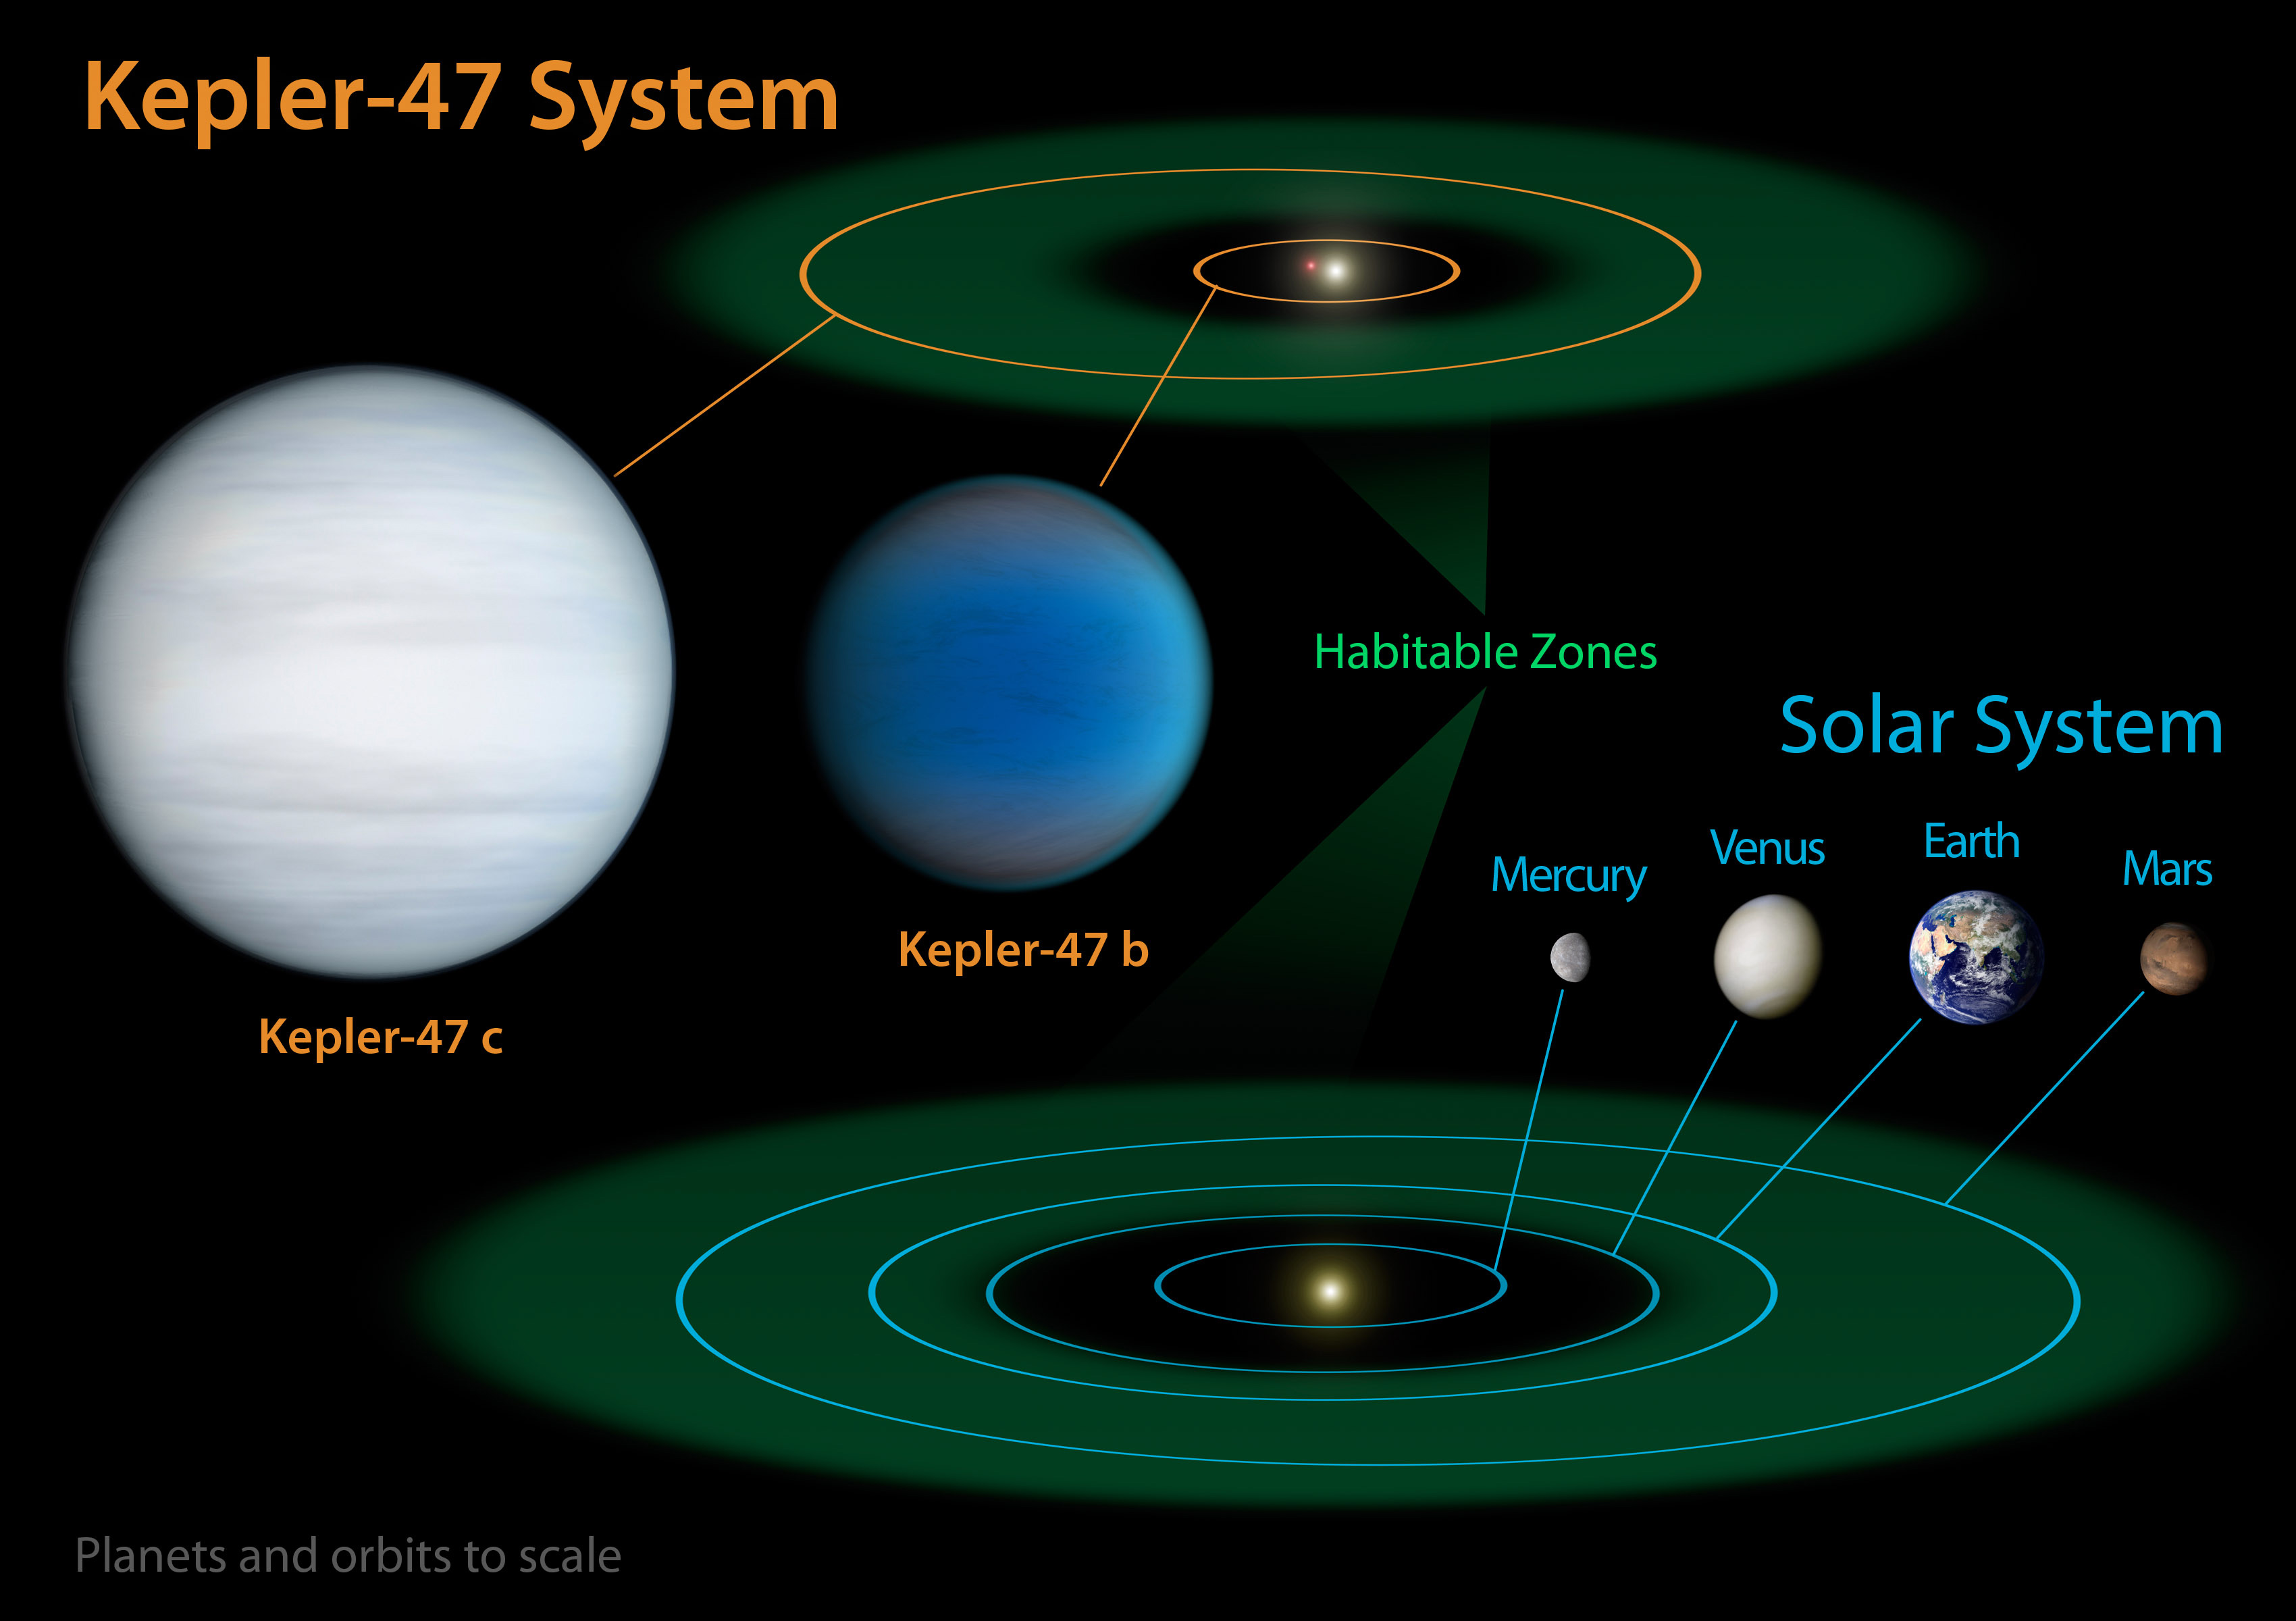

Diagram comparing our Solar System with Kepler-47

This diagram compares our own Solar System to Kepler-47, a double-star system containing two planets, one orbiting in the so-called "habitable zone". This is the sweet spot in a planetary system where liquid water might exist on the surface of a planet.

Credit: NASA/JPL-Caltech/T. Pyle